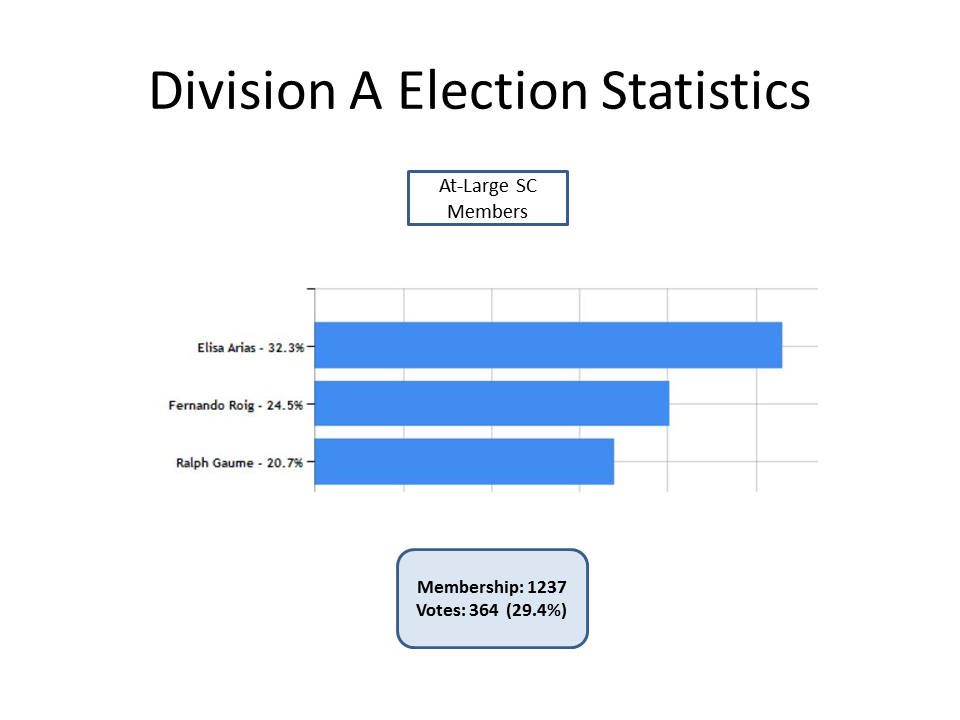

Division A Election Statistics

As of June 2015.

Credit: IAU